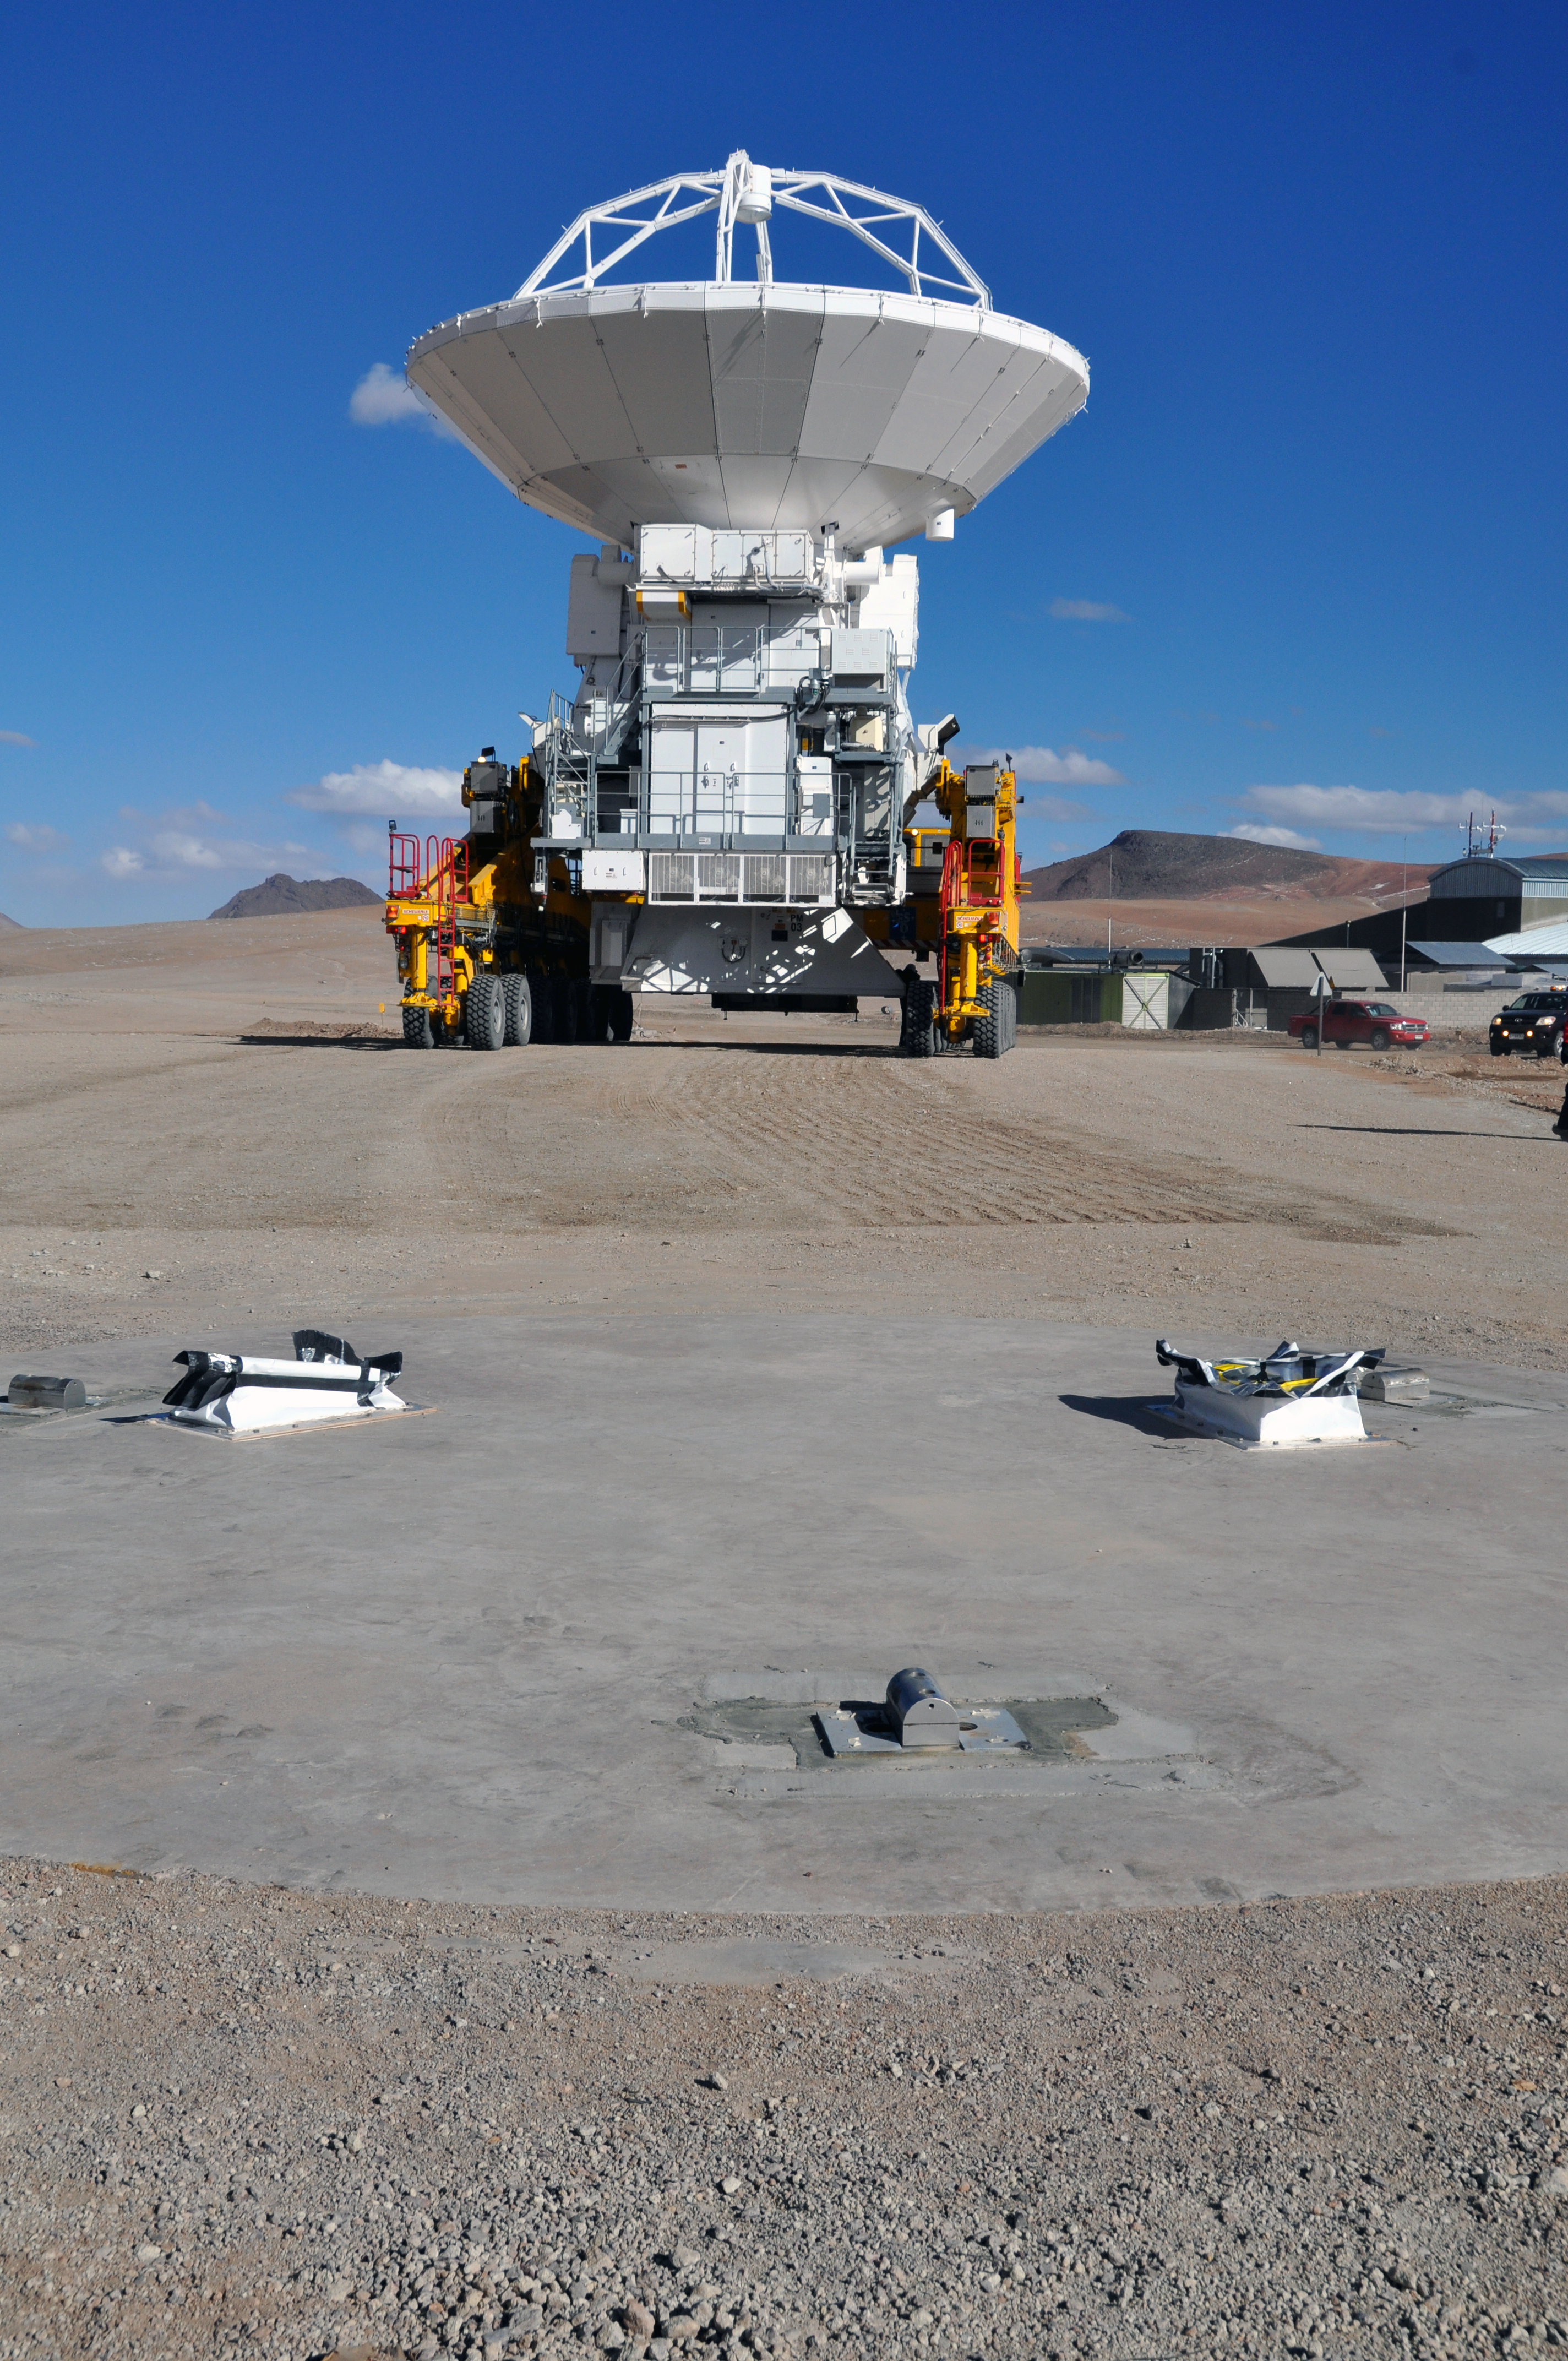

Positioning an antenna at 5000 metres altitude

The transporter as it gets close to the antenna foundation in order to position the first antenna at the Array Operations Site, at 5000 metres altitude. Part of the Technical Building can be seen to the right.

Credit: ALMA (ESO/NAOJ/NRAO)